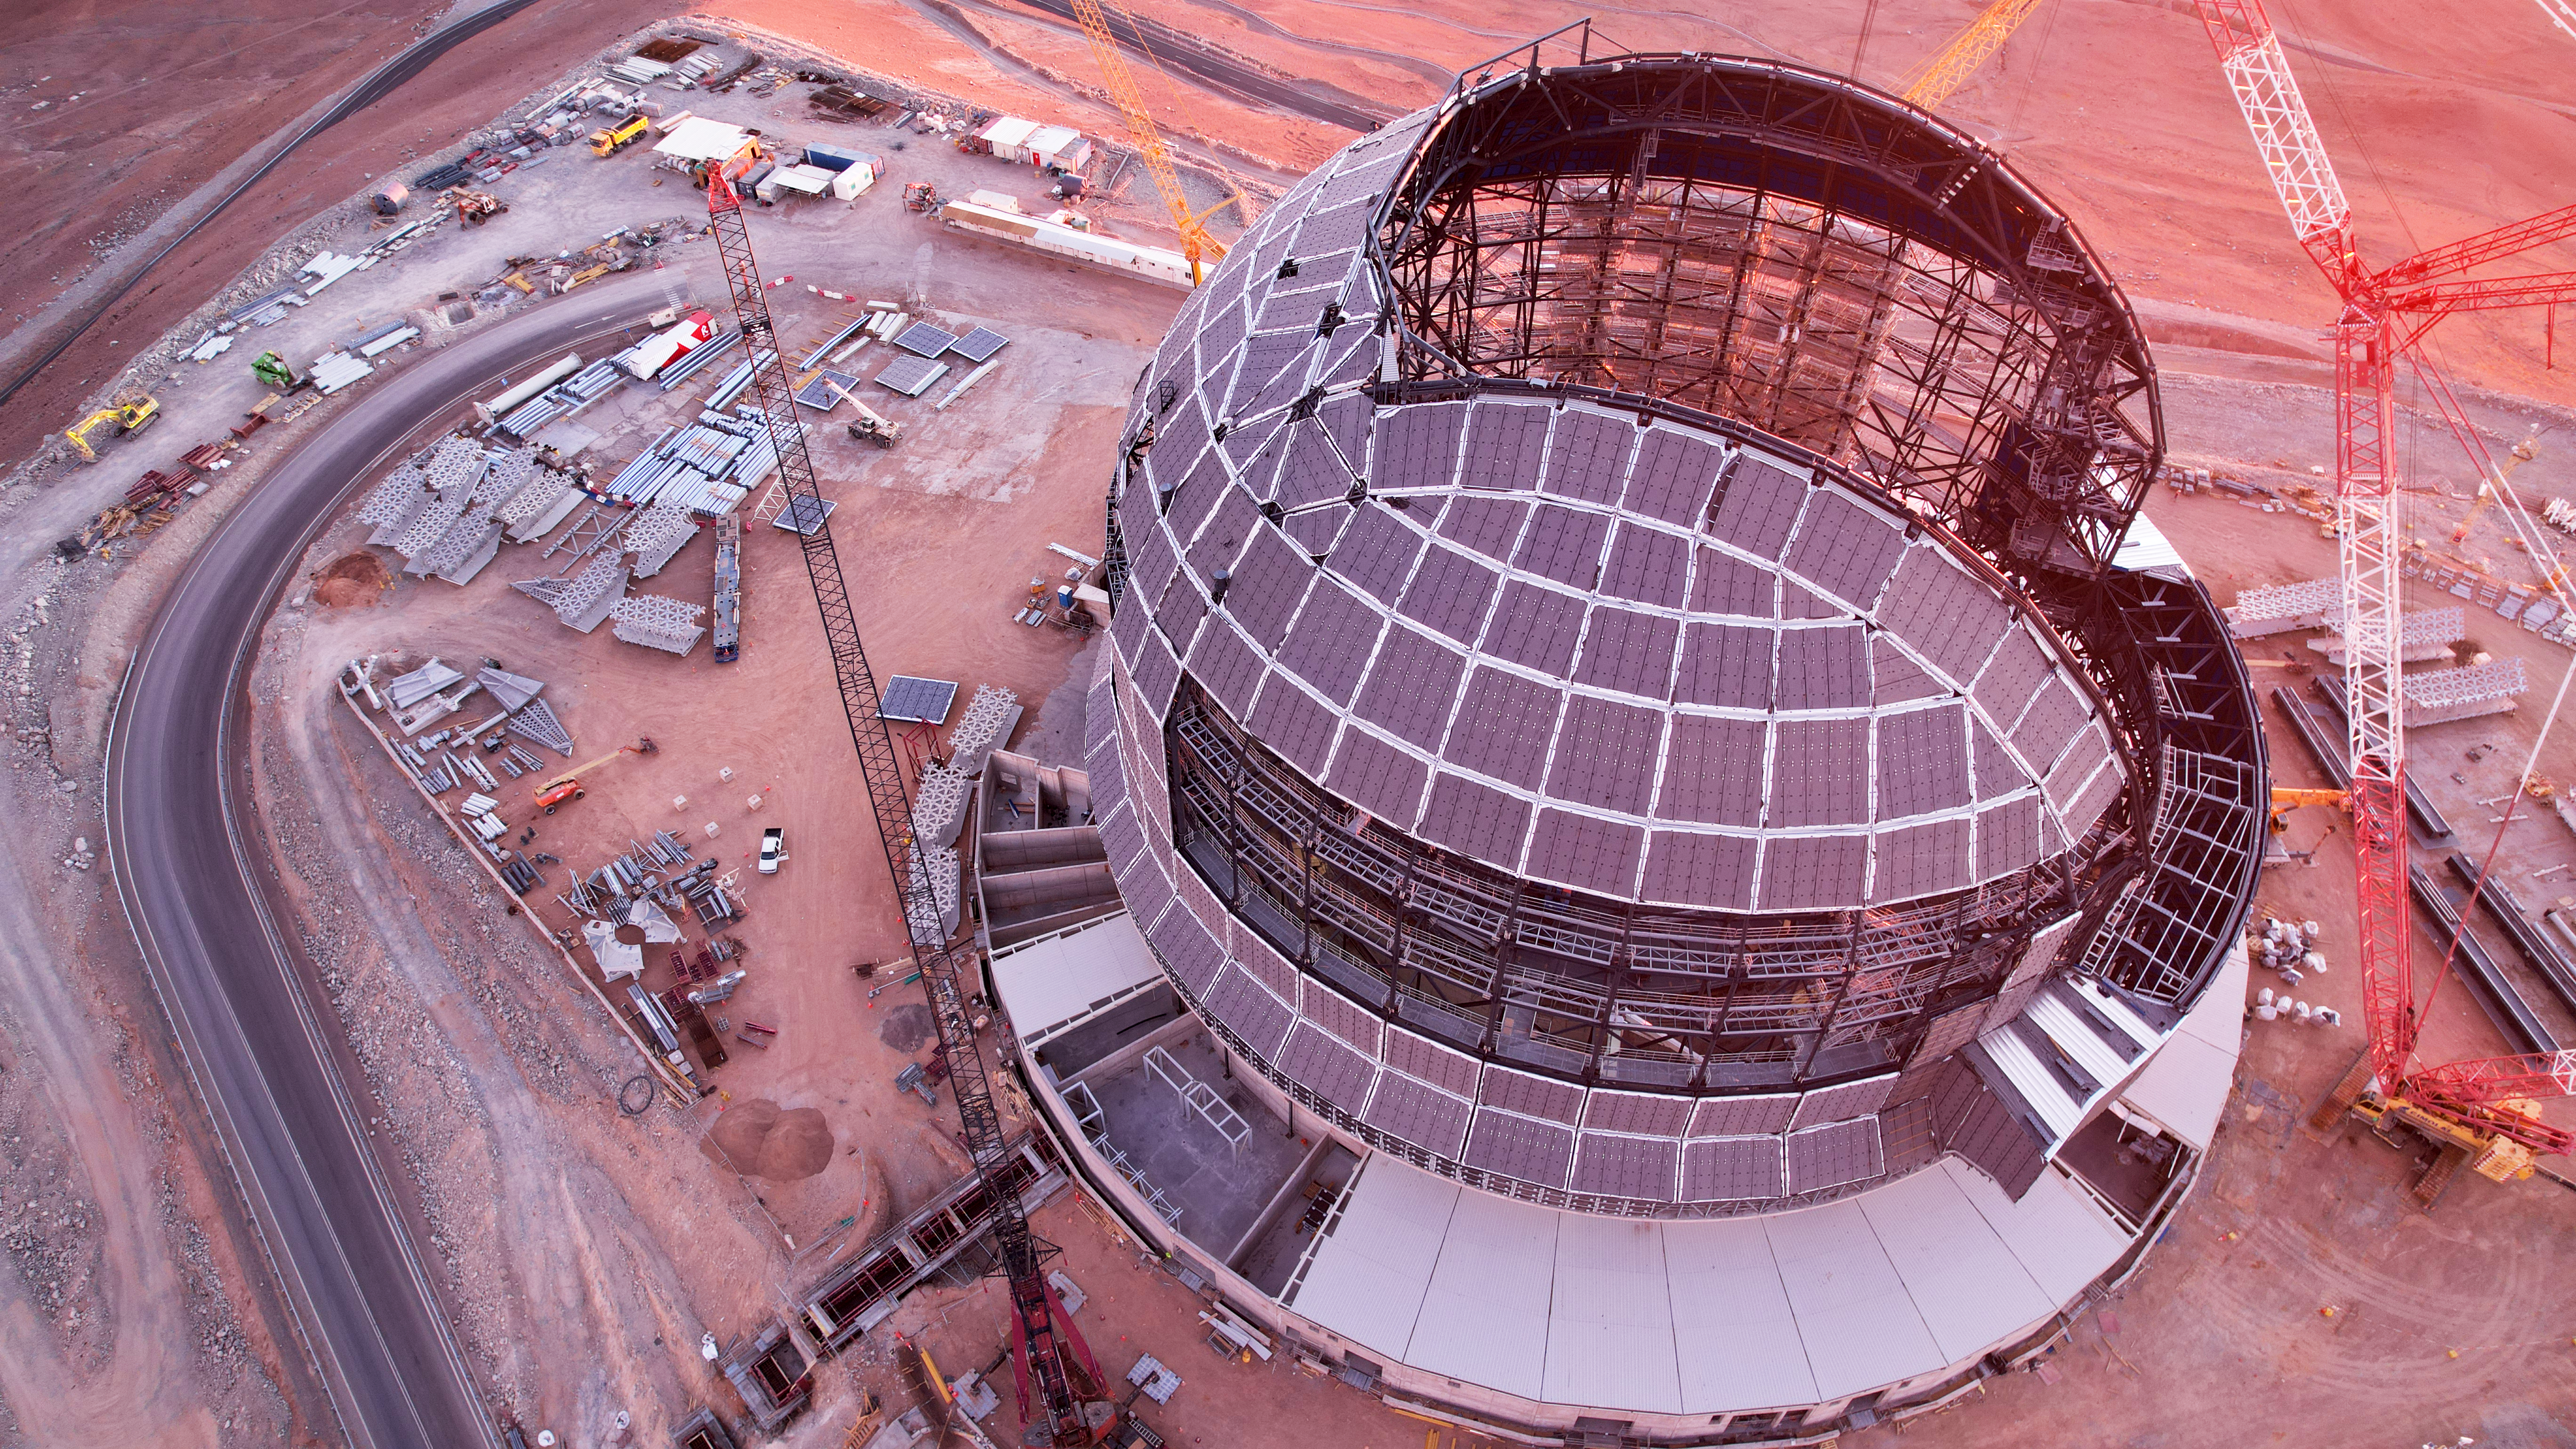

Drone image of the ELT dome construction

This drone image from June 2024 shows progress in the construction of ESO's Extremely Large Telescope (ELT) dome, located on Cerro Armazones in the Atacama Desert, Chile. Notice the size of the trucks next to the ELT - it would take thirty minutes to walk from the bottom of the ELT dome all the way to the top!

Credit: ESO